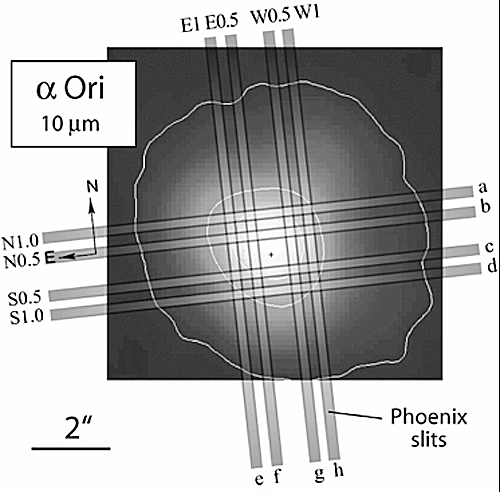

A 10 micron mid-infrared image of Betelgeuse

A 10 micron mid-infrared image of Betelgeuse with the placement of the 8 individual PHOENIX slit positions marked. This image emphasizes extended nebular dust emission, rather than photospheric emission.

Credit: International Gemini Observatory/NOIRLab/NSF/AURA